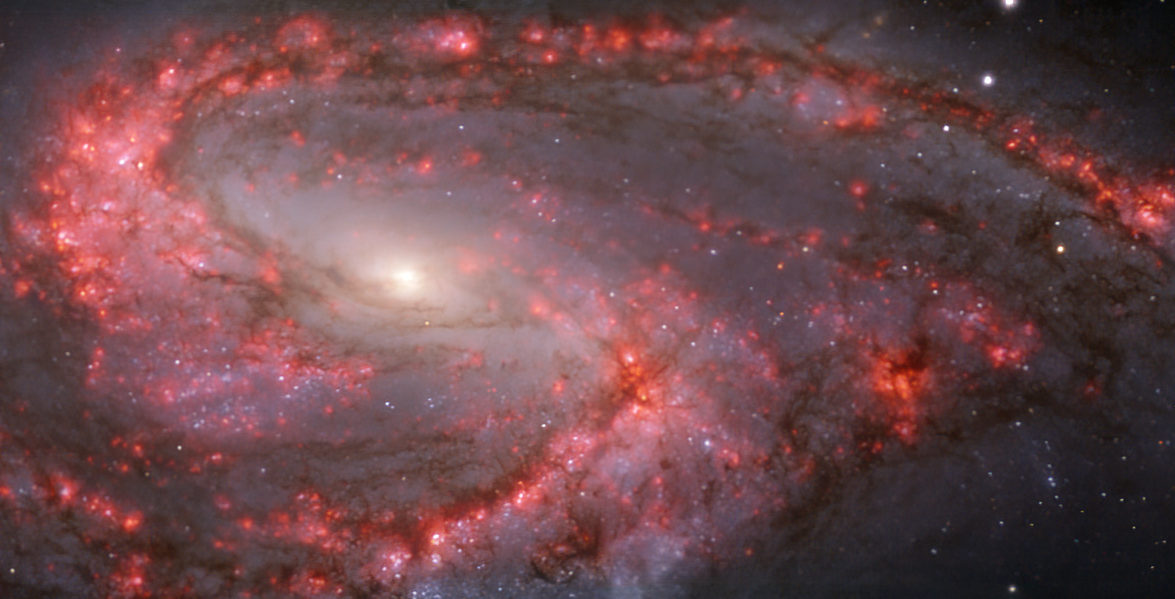

Warm gas clouds and stars in NGC 3627 mapped with MUSE on ESO’s VLT

This image of the nearby galaxy NGC 3627 was taken with the Multi-Unit Spectroscopic Explorer (MUSE) on ESO’s Very Large Telescope (VLT). The bright reddish glows map warm clouds of hydrogen (Hα), marking the presence of newly born stars, while the bluish regions (a combination of green, red and infrared filters) reveal the distribution of slightly older stars.

NGC 3627 is a spiral galaxy located approximately 31 million light-years from Earth in the constellation Leo.

The images were taken as part of the Physics at High Angular resolution in Nearby GalaxieS (PHANGS) project, which is making high-resolution observations of nearby galaxies with telescopes operating across the electromagnetic spectrum.

Credit: ESO/PHANGS